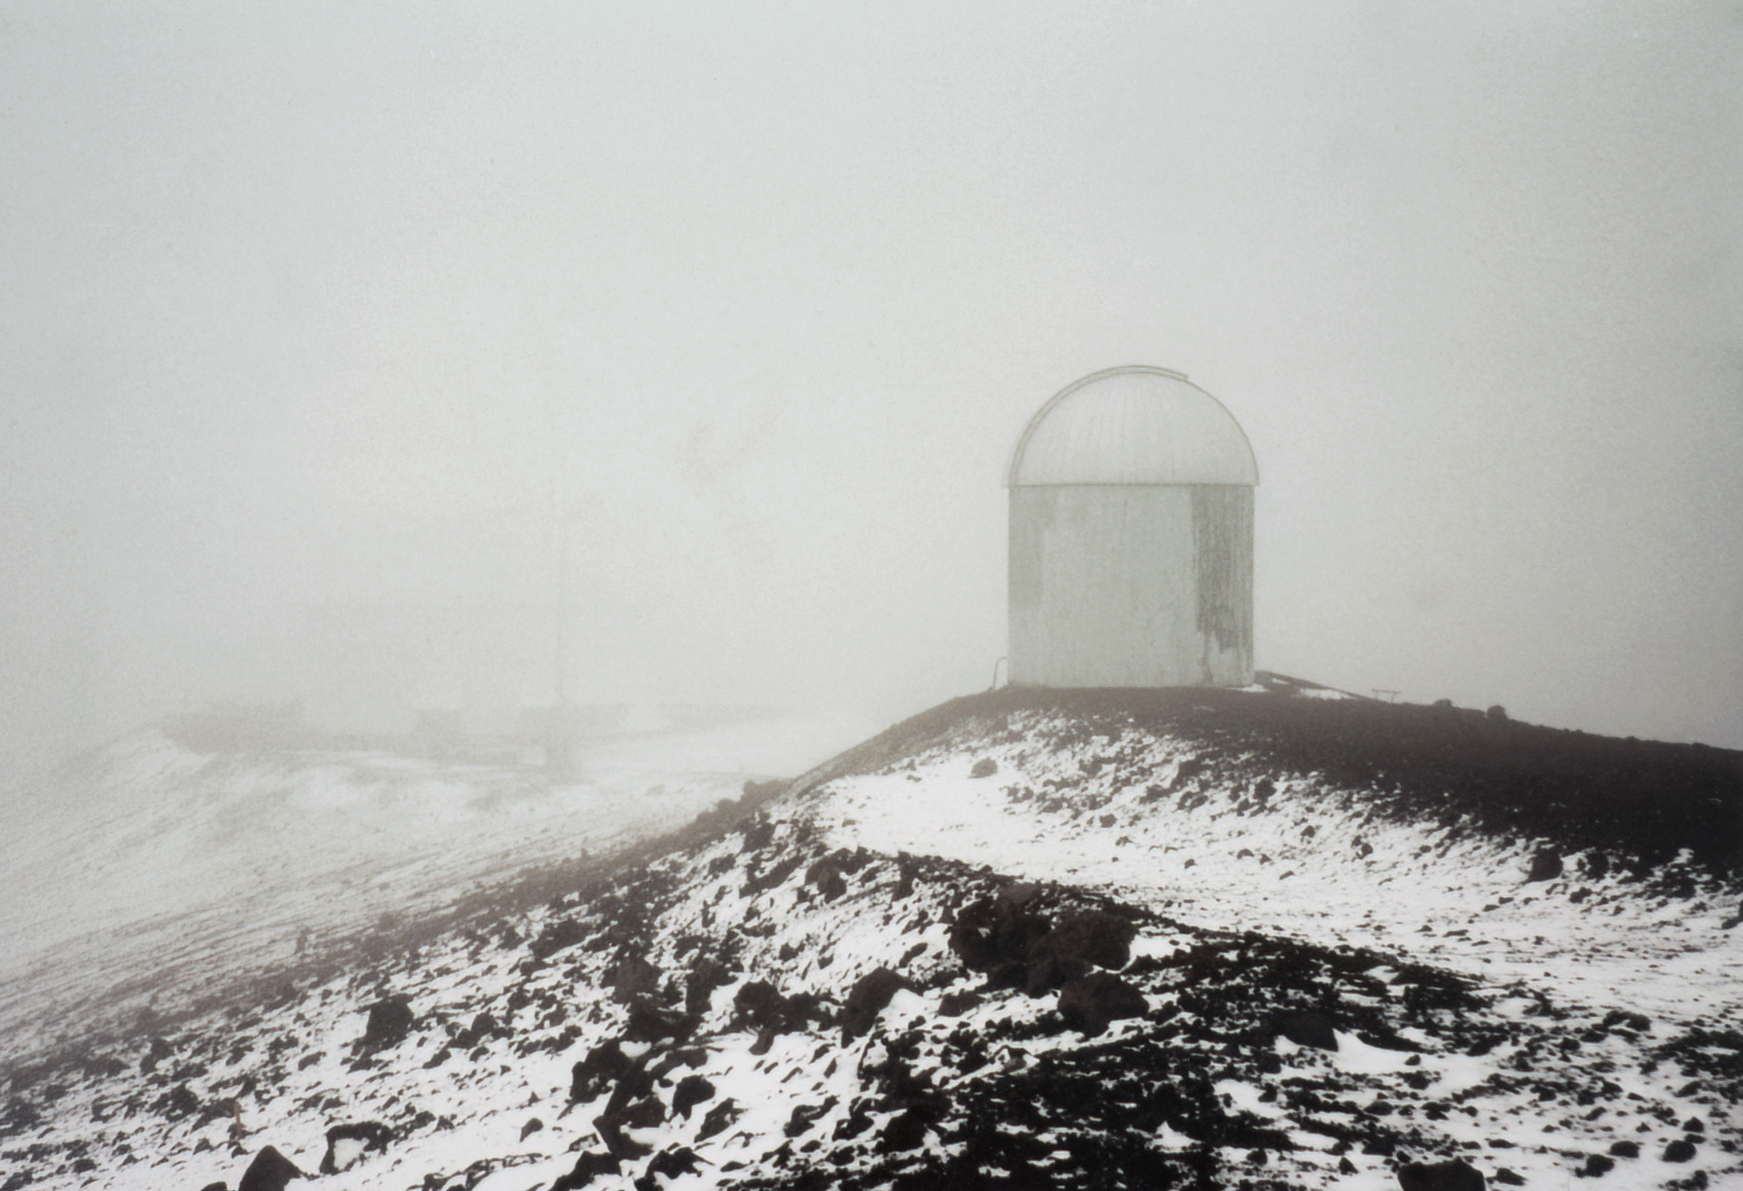

Snow at Future Gemini Site

Snow dusts the future site of Gemini North on Maunakea in 1995.

Credit: International Gemini Observatory/NOIRLab/NSF/AURA